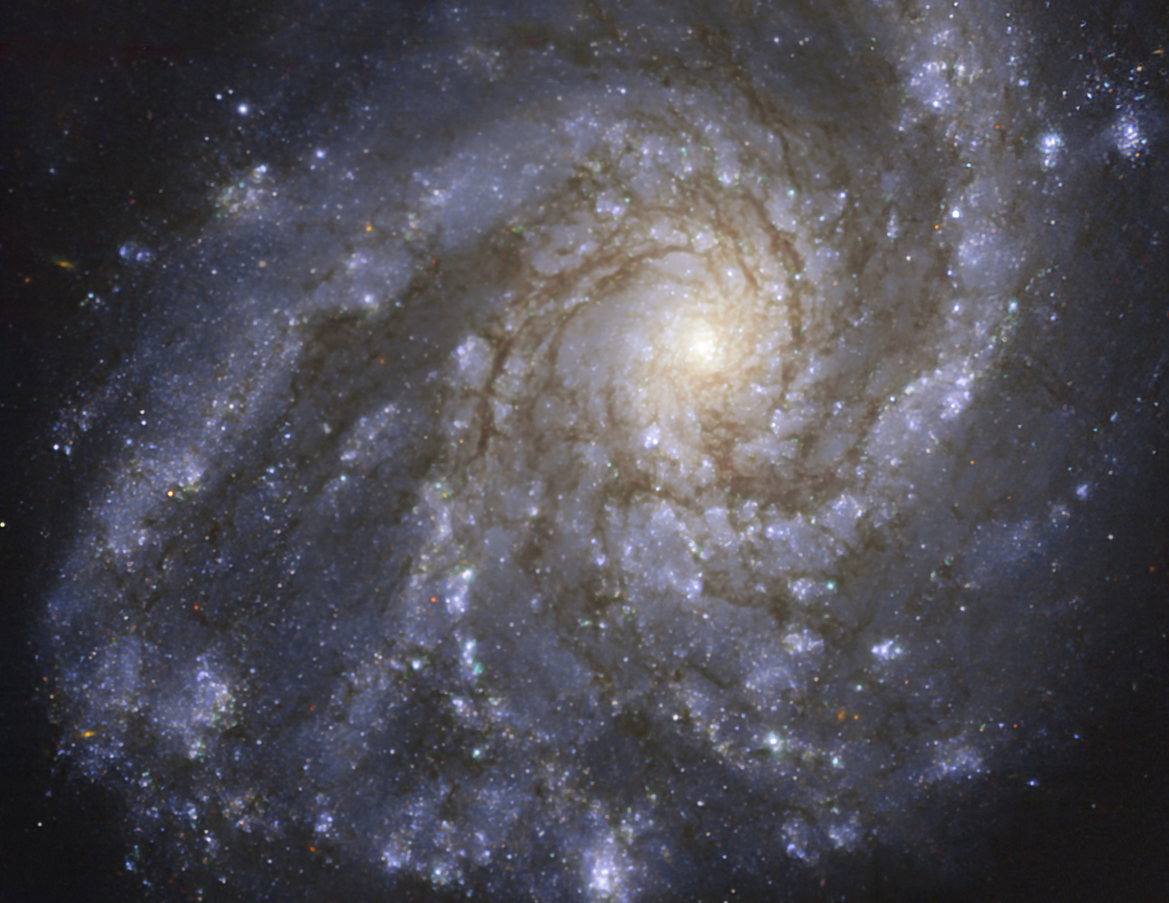

The NGC 4254 galaxy as seen with MUSE on ESO’s VLT

This image of the nearby galaxy NGC 4254, taken with the Multi-Unit Spectroscopic Explorer (MUSE) on ESO’s Very Large Telescope (VLT), combines green, red and infrared filters to reveal the distribution of stars.

NGC 4254 is a grand-design spiral galaxy located approximately 45 million light-years from Earth in the constellation Coma Berenices.

The images were taken as part of the Physics at High Angular resolution in Nearby GalaxieS (PHANGS) project, which is making high-resolution observations of nearby galaxies with telescopes operating across the electromagnetic spectrum.

Credit: ESO/PHANGS